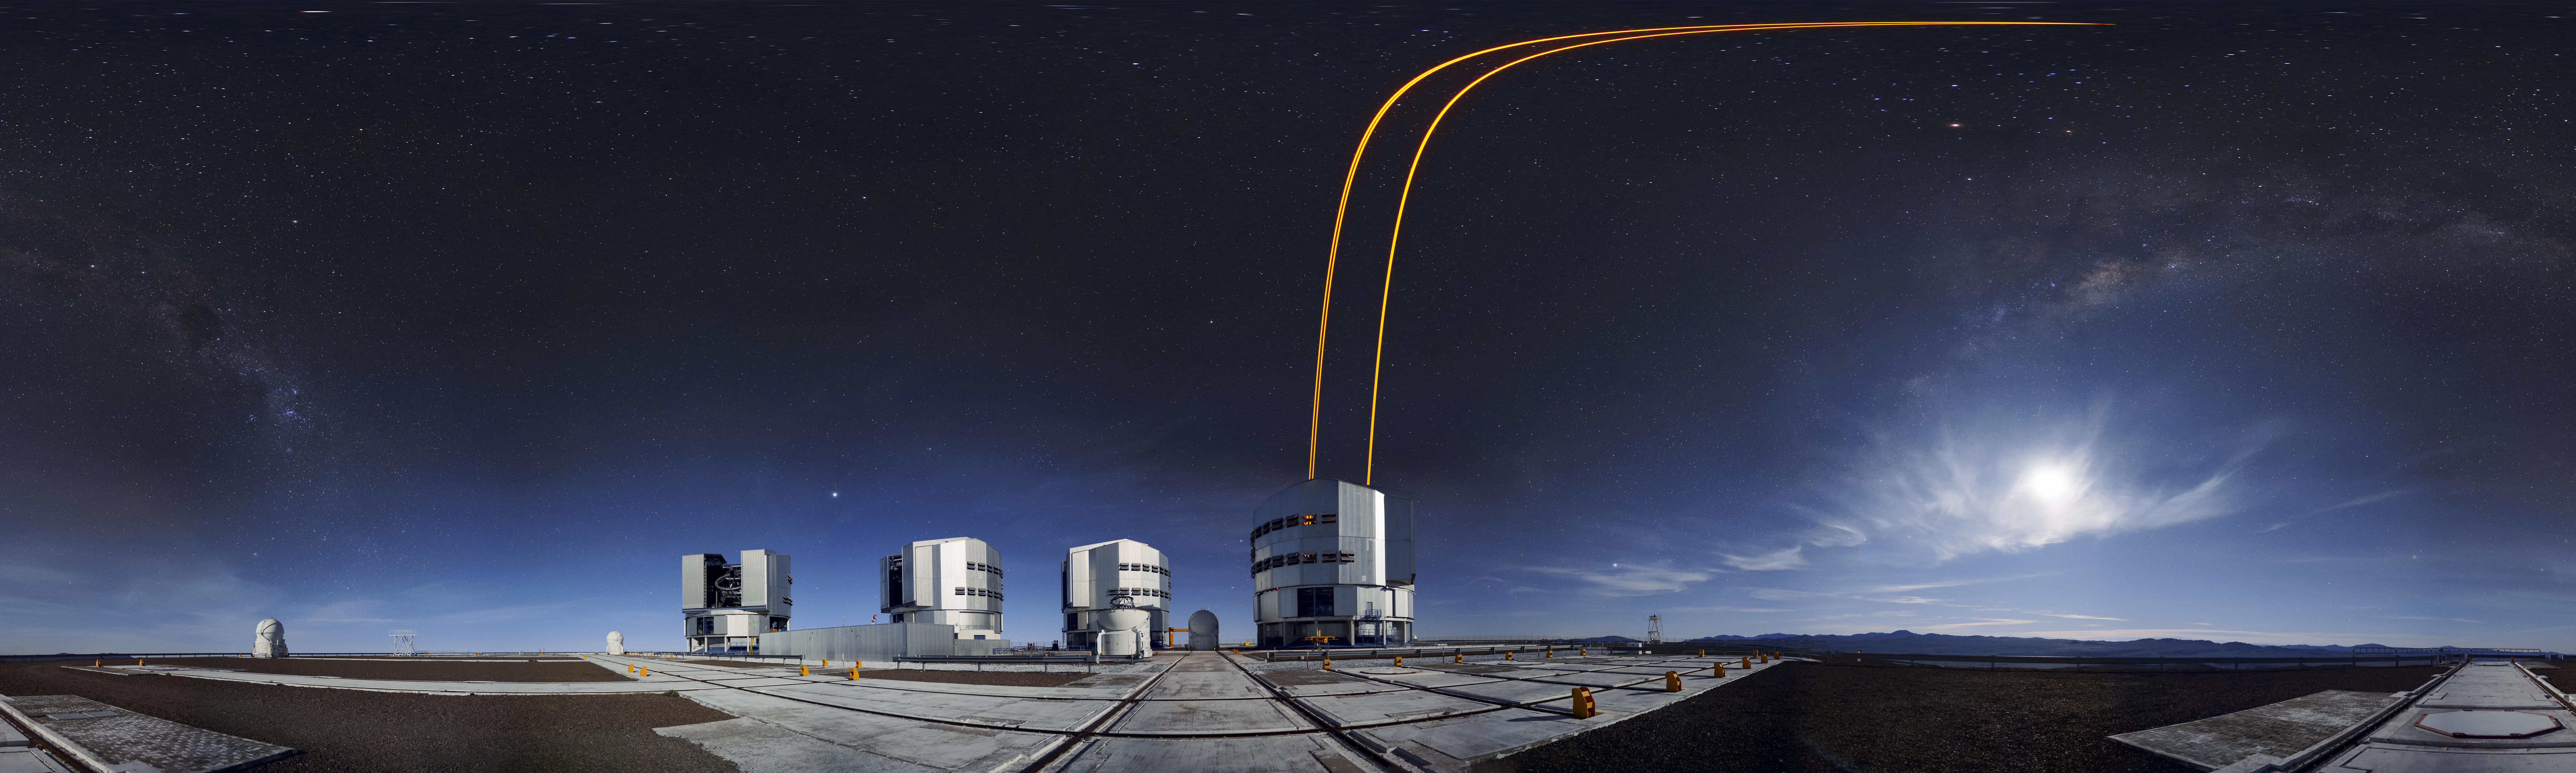

Panoramic Adaptive Optics

The four Unit Telescopes (UTs) at the Very Large Telescope (VLT) on ESO's Paranal Observatory in Chile have a very special inbuilt technology known as Adaptive Optics (AO). Distortion in observed images that are caused by the disruption of the atmosphere can be corrected using AO. The tech involves firing strong laser beams into the upper atmosphere, which cause it to glow and create fake "stars". By adjusting for how these fakes should look, the mirrors on the UTs can be altered slightly to compensate, producing much clearer astronomical images.

Credit: F. Kamphues/ESO